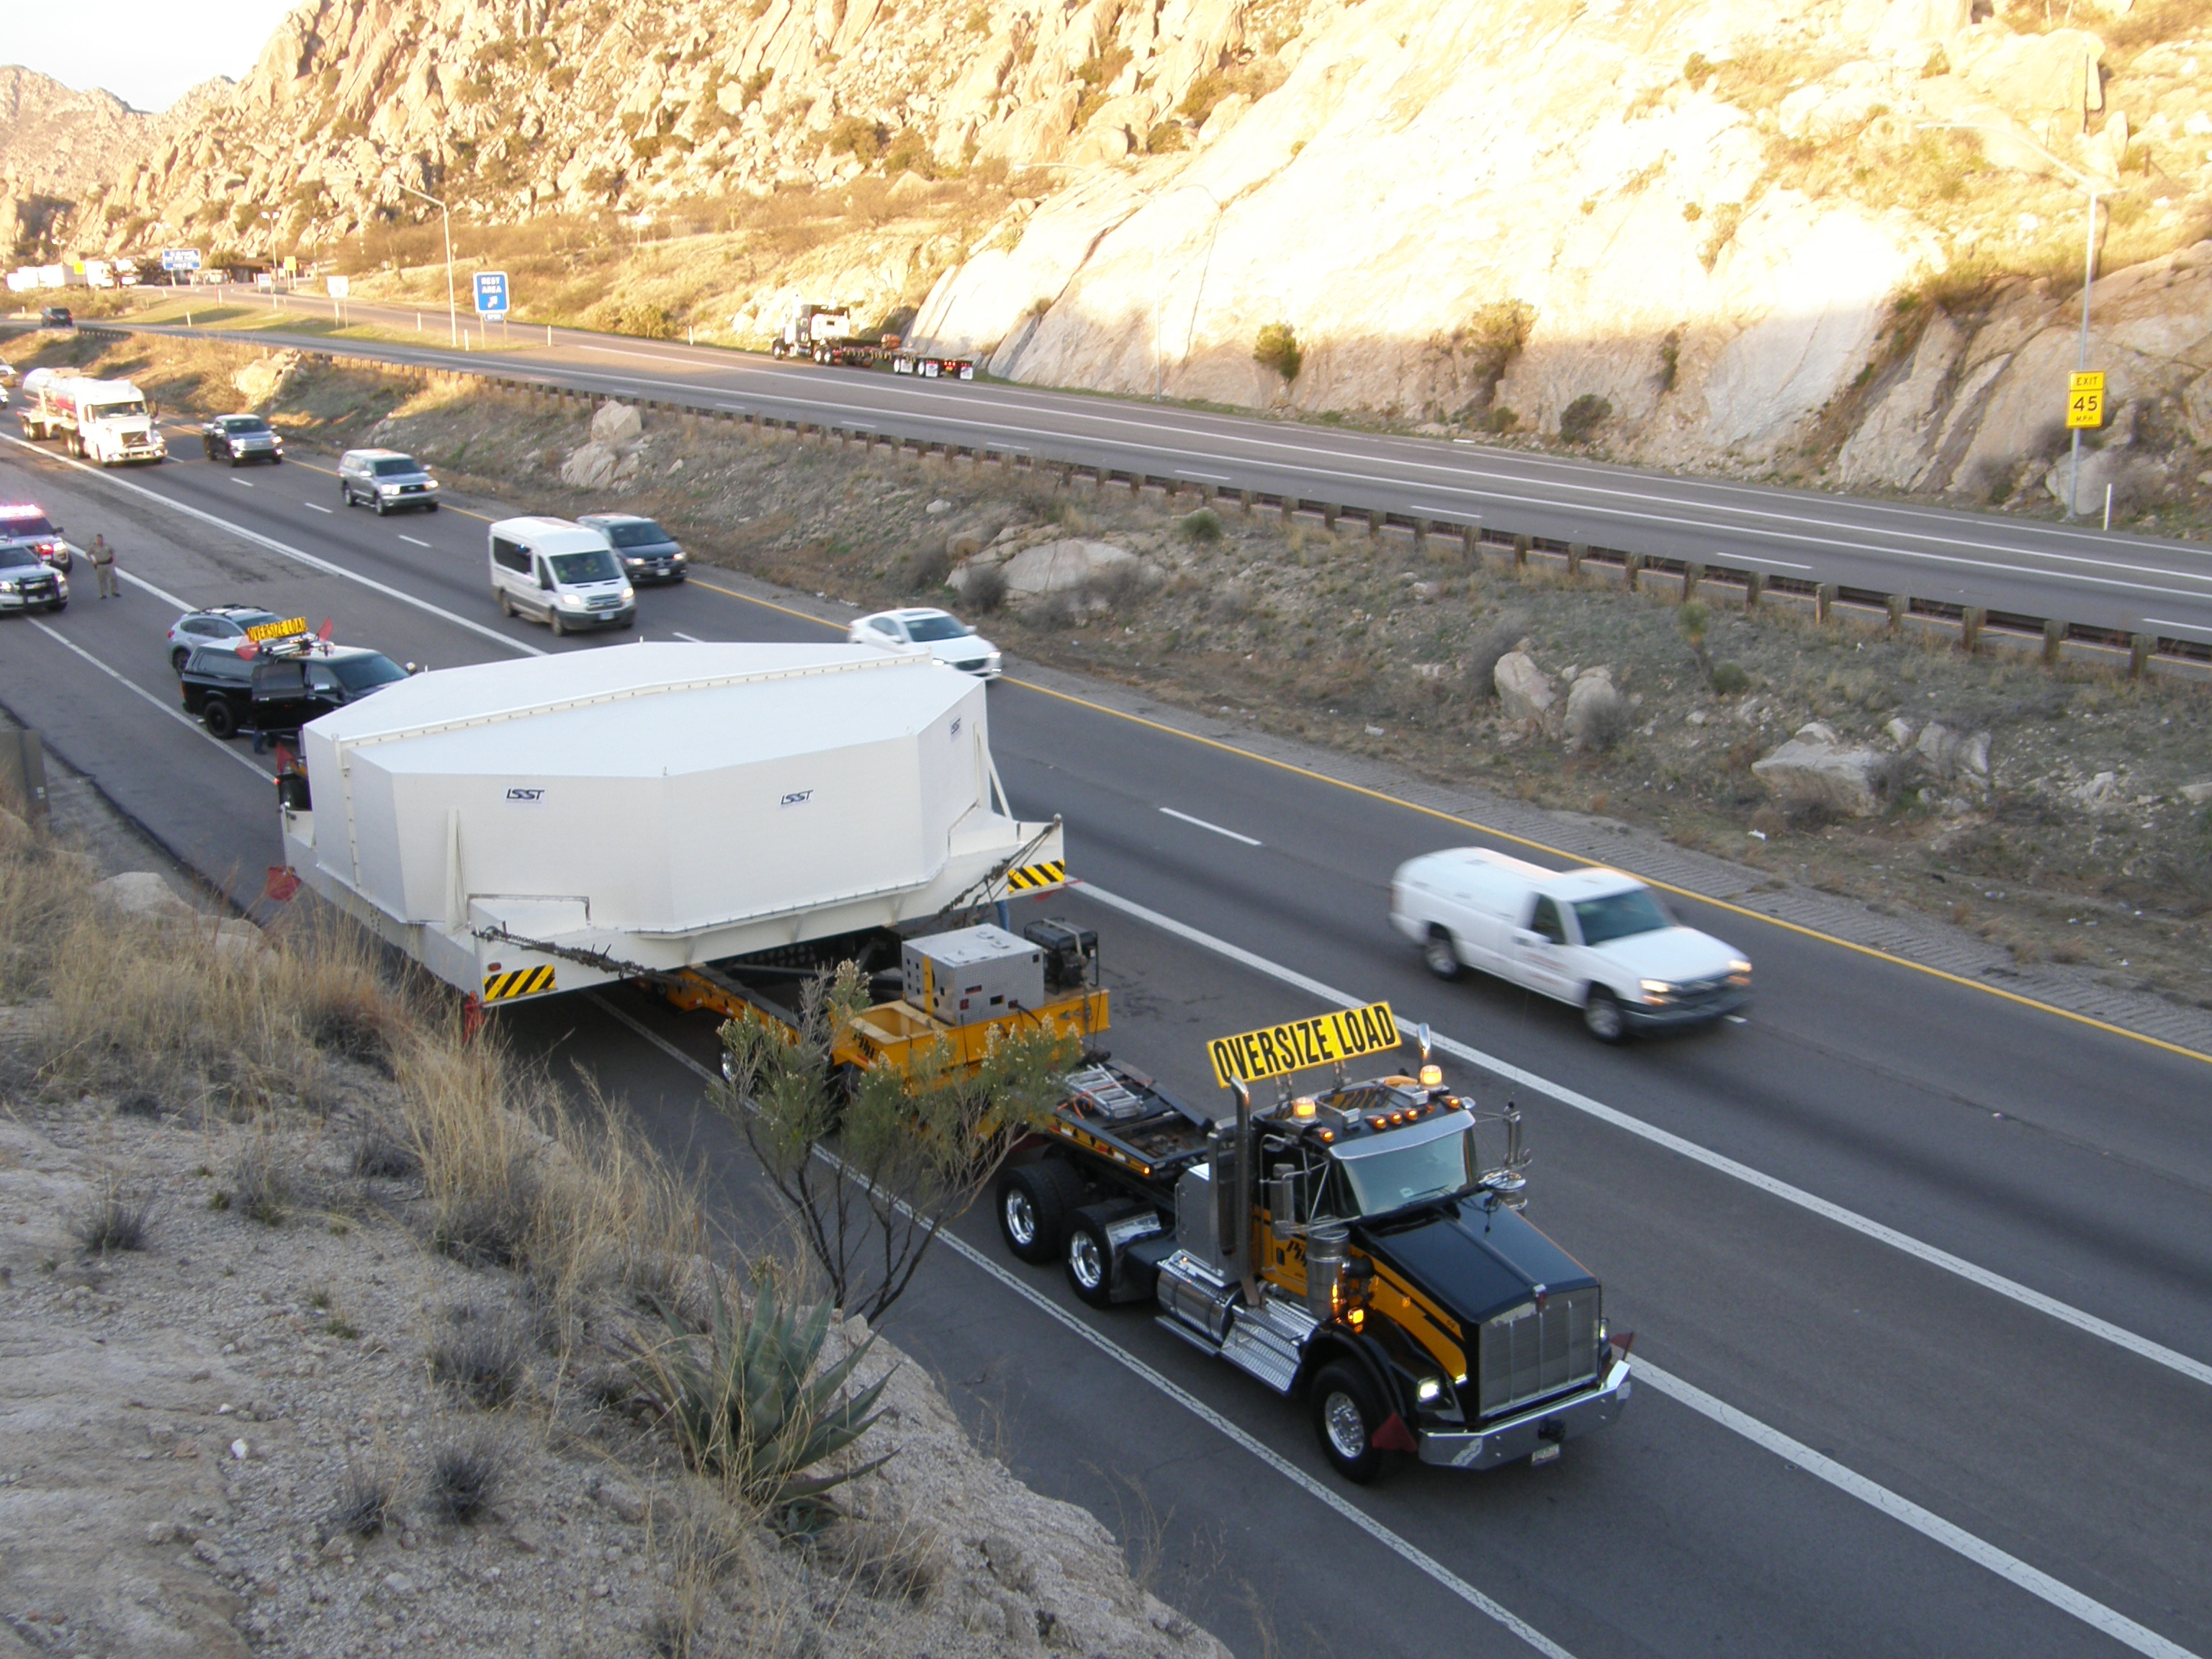

M1M3 Travels from Tucson to Houston

The LSST Primary/Tertiary Mirror (M1M3) in route from Tucson, where it left on March 15th, to Houston, where it arrived successfully on March 21st. From Houston, the mirror will ship to Coquimbo, Chile.

Credit: Precision Heavy Haul Inc./Rubin Observatory/NSF/AURA